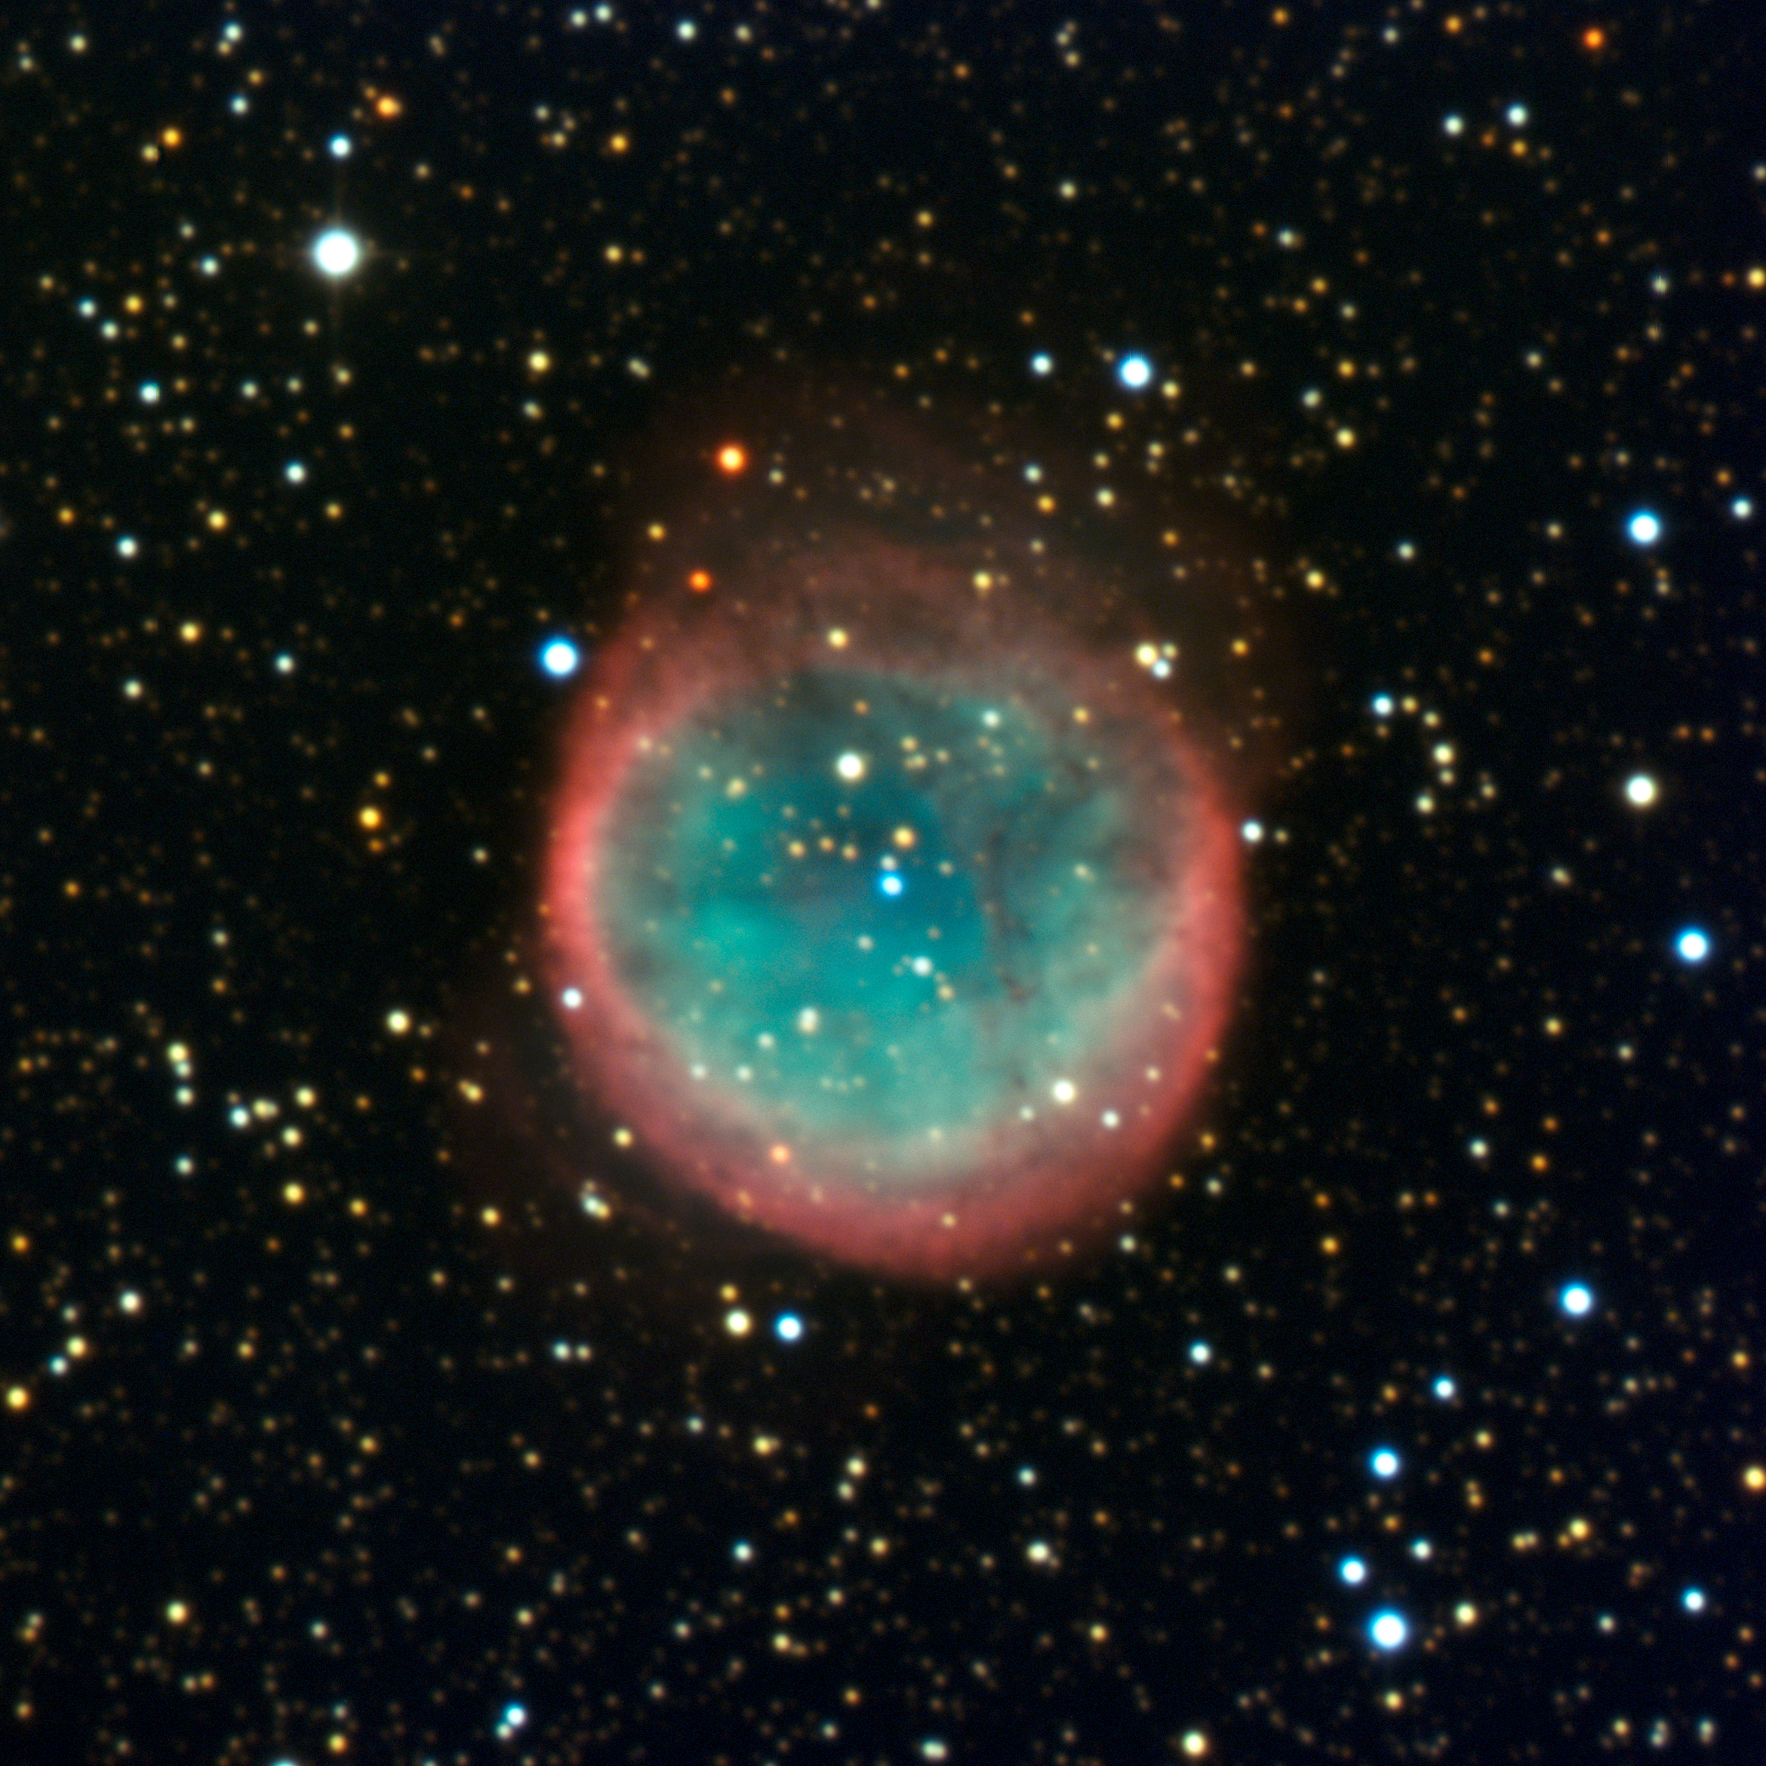

Cosmic bubble NGC 6781

Stars such as our Sun do not contain enough mass to finish their lives in the glorious explosions known as supernovae. However, they are still able to salute their imminent demise into dense, Earth-sized embers called white dwarfs by first expelling colourful shells of gas known as planetary nebulae. This misnomer comes from the similarity in appearance of these spherical mass expulsions to giant planets when seen through small telescopes.

NGC 6781 is a nice representative of these cosmic bubbles. The planetary nebula lies a few thousand light-years away towards the constellation of Aquila (the Eagle) and is approximately two light-years across. Within NGC 6781, shells of gas blown off from the faint, but very hot, central star’s surface expand out into space. These shells shine under the harsh ultraviolet radiation from the progenitor star in intricate and beautiful patterns. The central star will steadily cool down and darken, eventually disappearing from view into cosmic oblivion.

This image was captured with the ESO Faint Object Spectrograph and Camera (EFOSC2) through three wide band filters (B, V, R) and two narrow-band ones (H-alpha, OIII). EFOSC2 is attached to the 3.6-metre telescope at ESO’s La Silla Observatory in Chile. EFOSC2 has a field of view of 4.1 x 4.1 arcminutes.

Credit: ESO